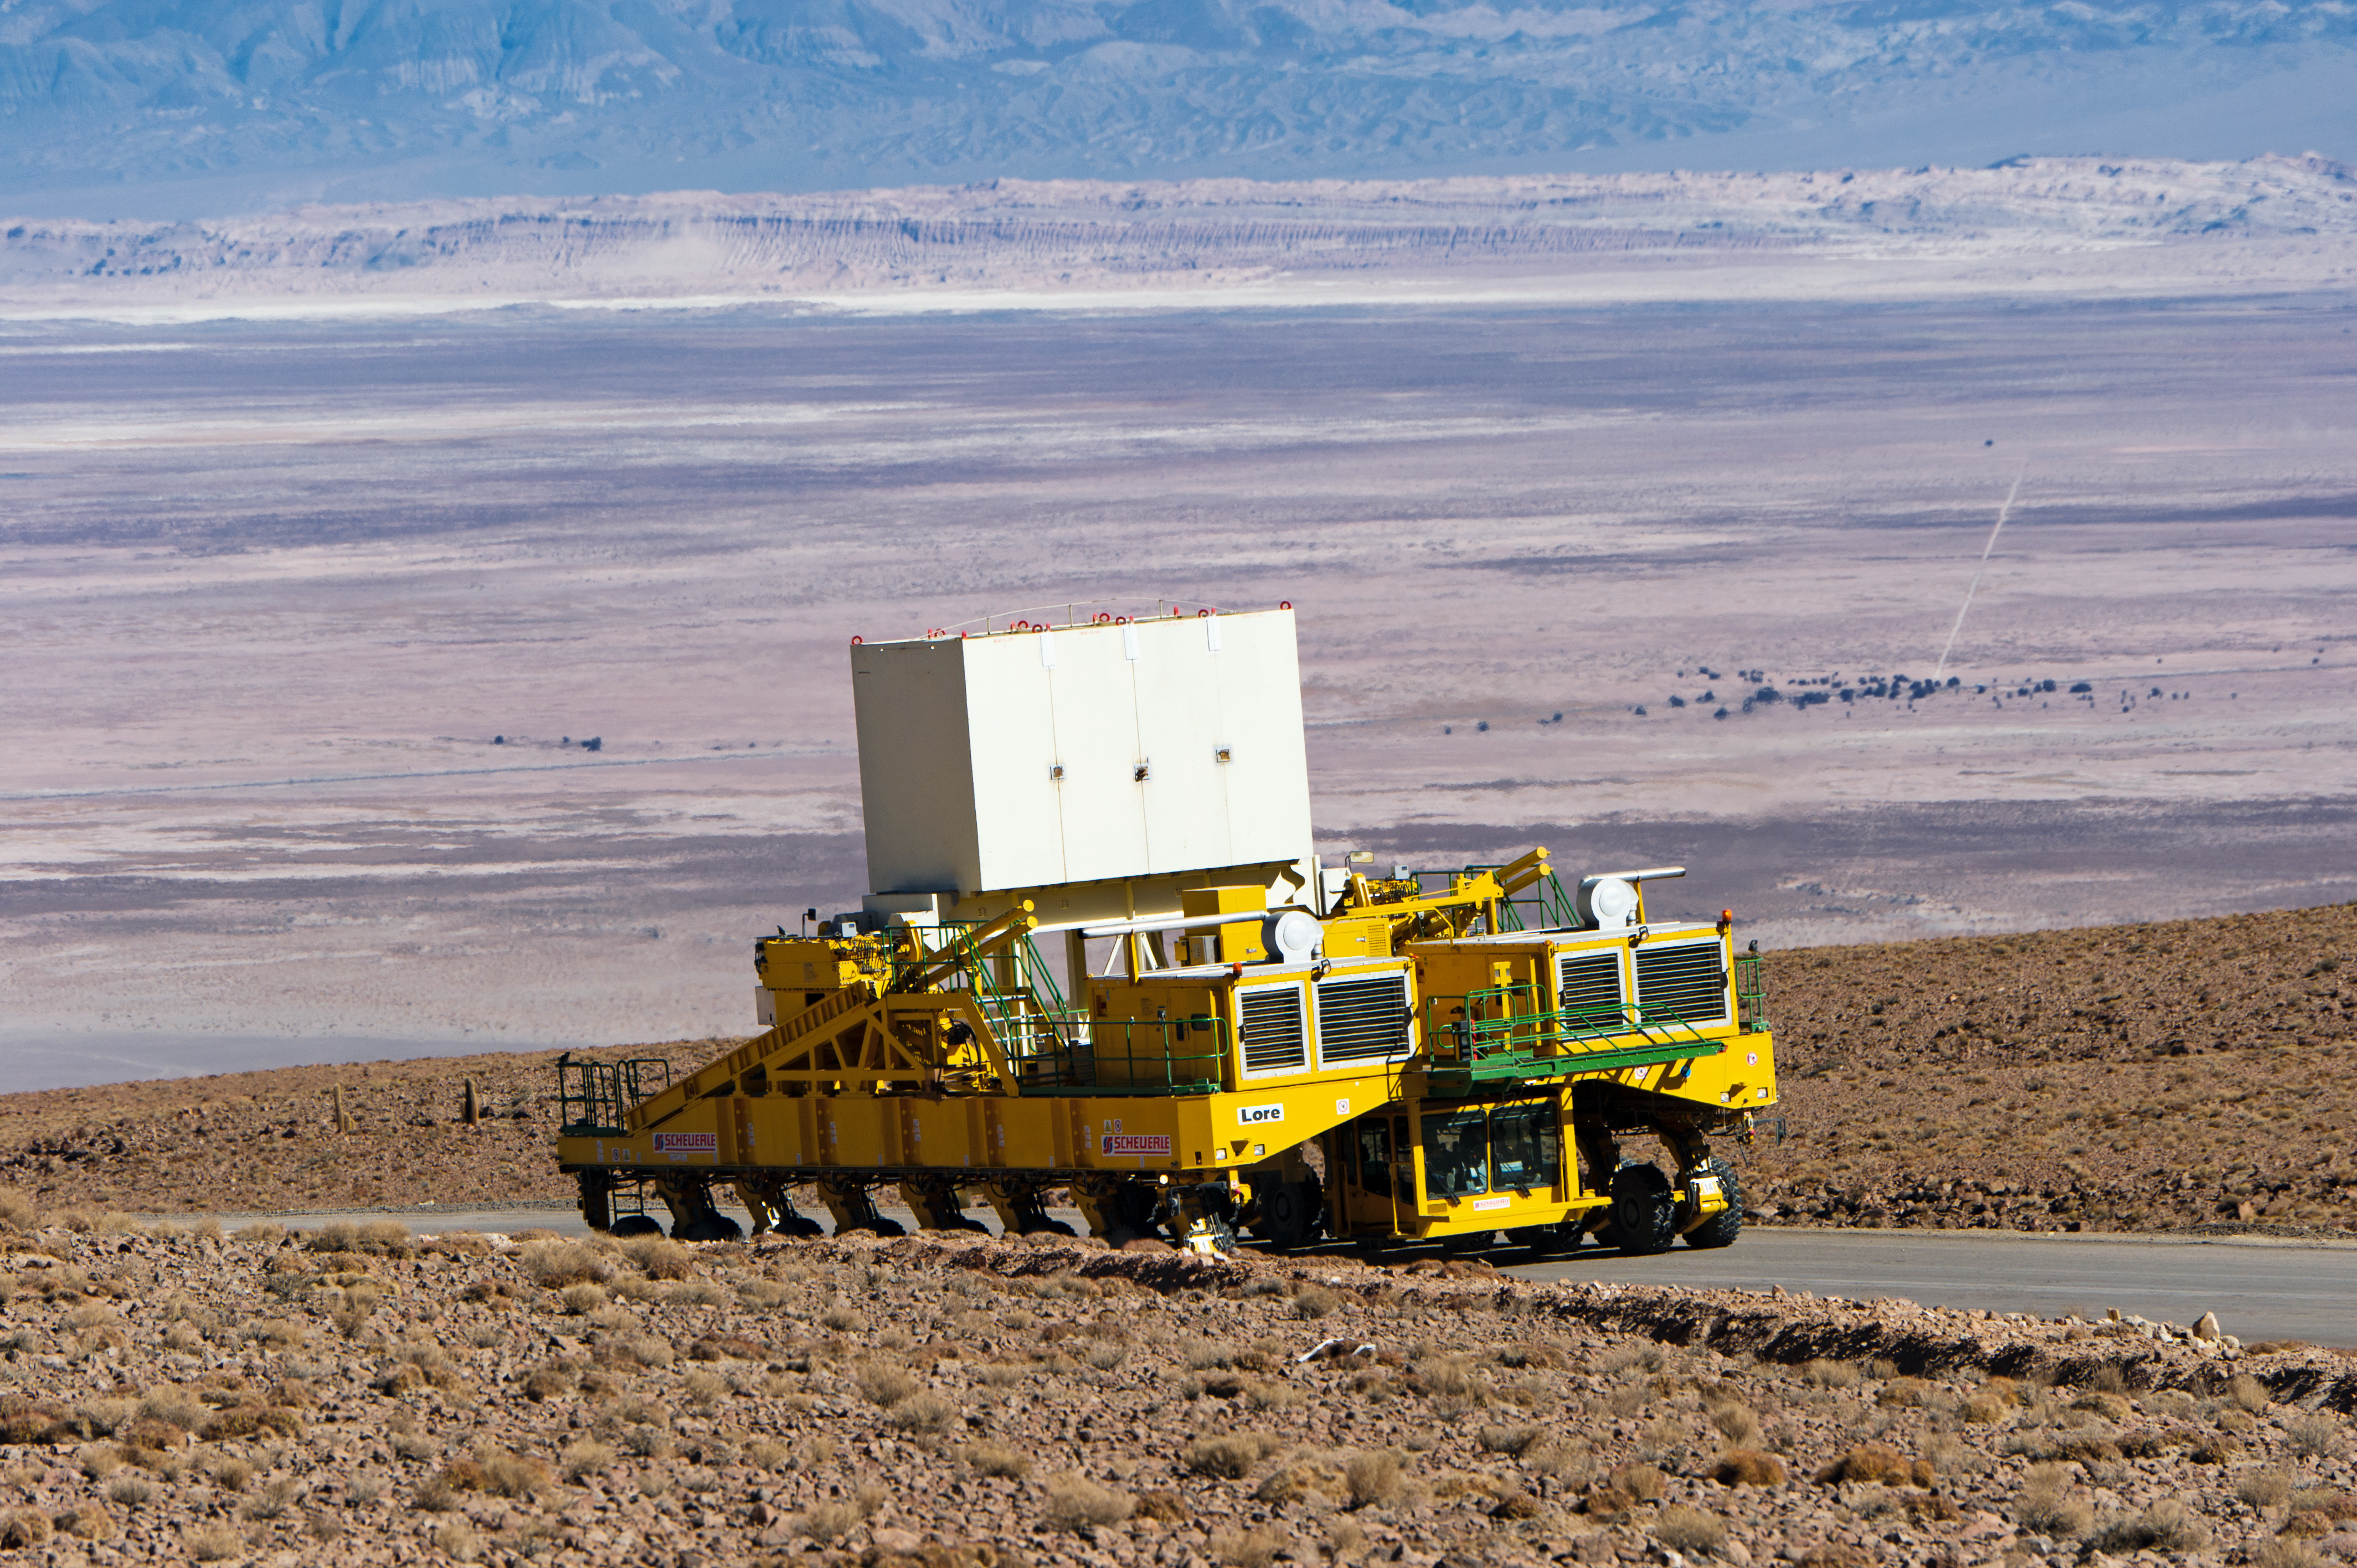

Lore in training

Lore, one of the two ALMA transporters, drives up the 28-kilometre road from the ALMA Operations Support Facility (OSF) to the 5000-metre altitude Array Operations Site (AOS). In the picture, Lore is being tested as it carries a dummy antenna load (the white structure visible on top). In the background is the Salar de Atacama. The ALMA transporters, named Lore and Otto, are twin custom vehicles designed to carry the 100-tonne ALMA antennas, and position them with accuracy within millimetres. ALMA, the Atacama Large Millimeter/submillimeter Array, is the largest astronomical project in existence and is a truly global partnership of Europe, North America and East Asia in cooperation with the Republic of Chile. ESO is the European partner in ALMA.

Credit: ESO/José Francisco Salgado (josefrancisco.org)